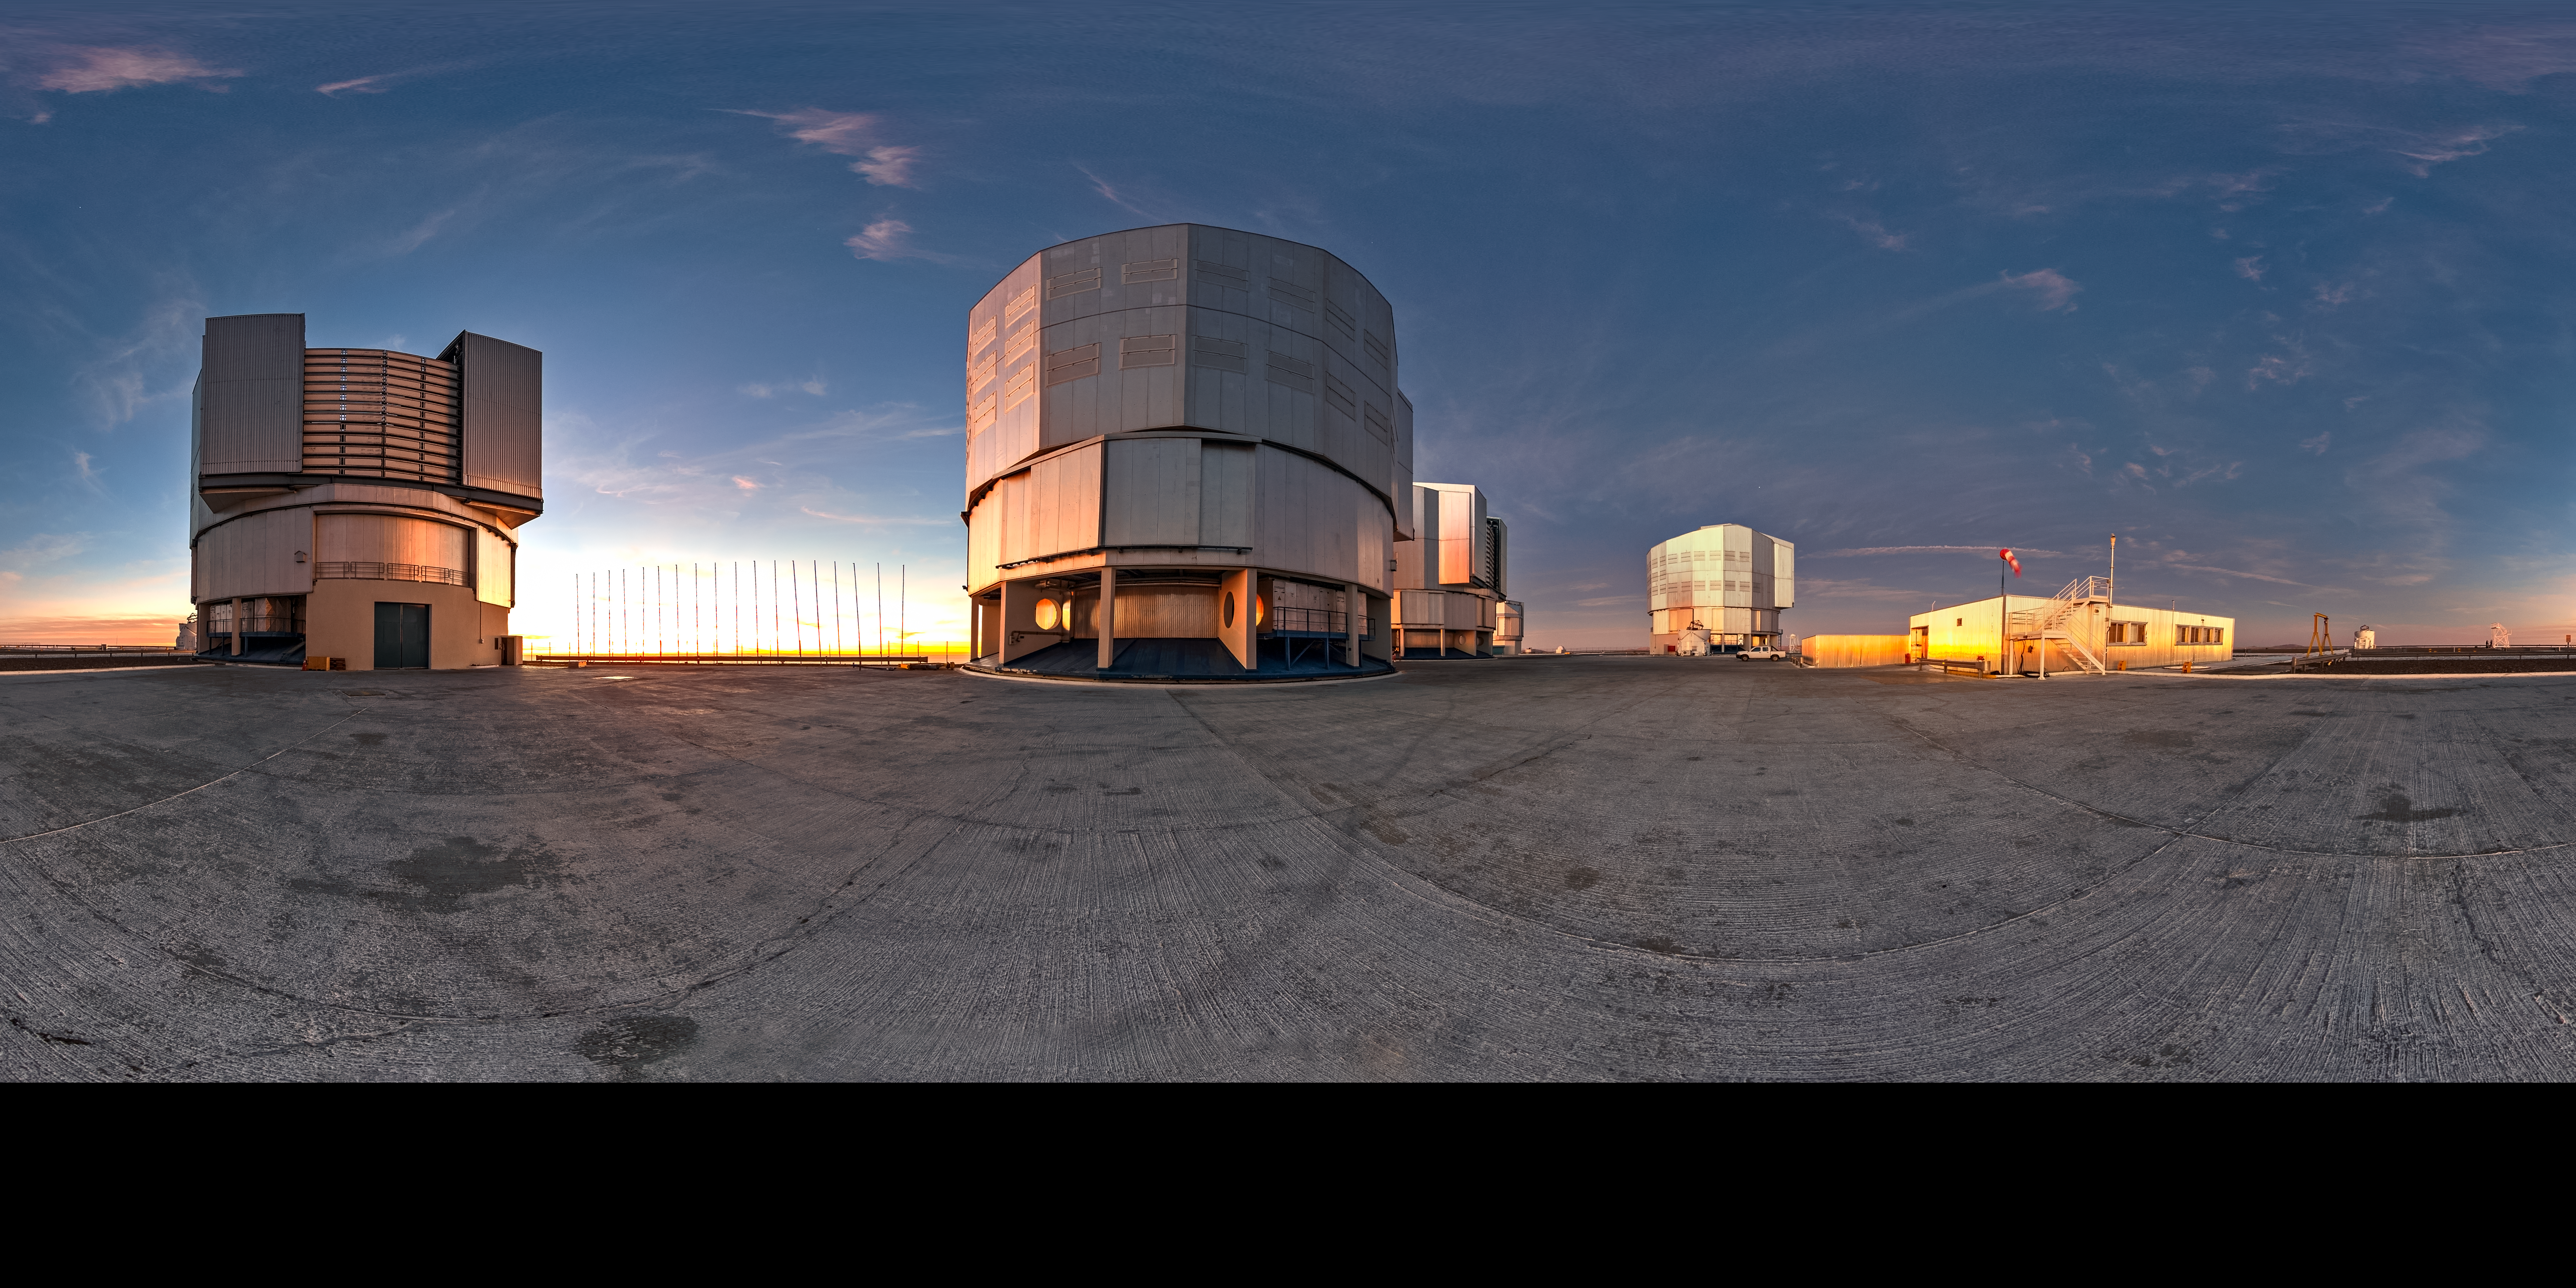

VLT panorama

A panoramic view of ESO's Very Large Telescope at its observatory on Cerro Paranal. As the Sun sets, ESO's Fulldome Expedition team of Photo Ambassadors is preparing for another night capturing spectacular images of the skies for use in planetarium shows.

Credit: T. Matsopoulos/ESO